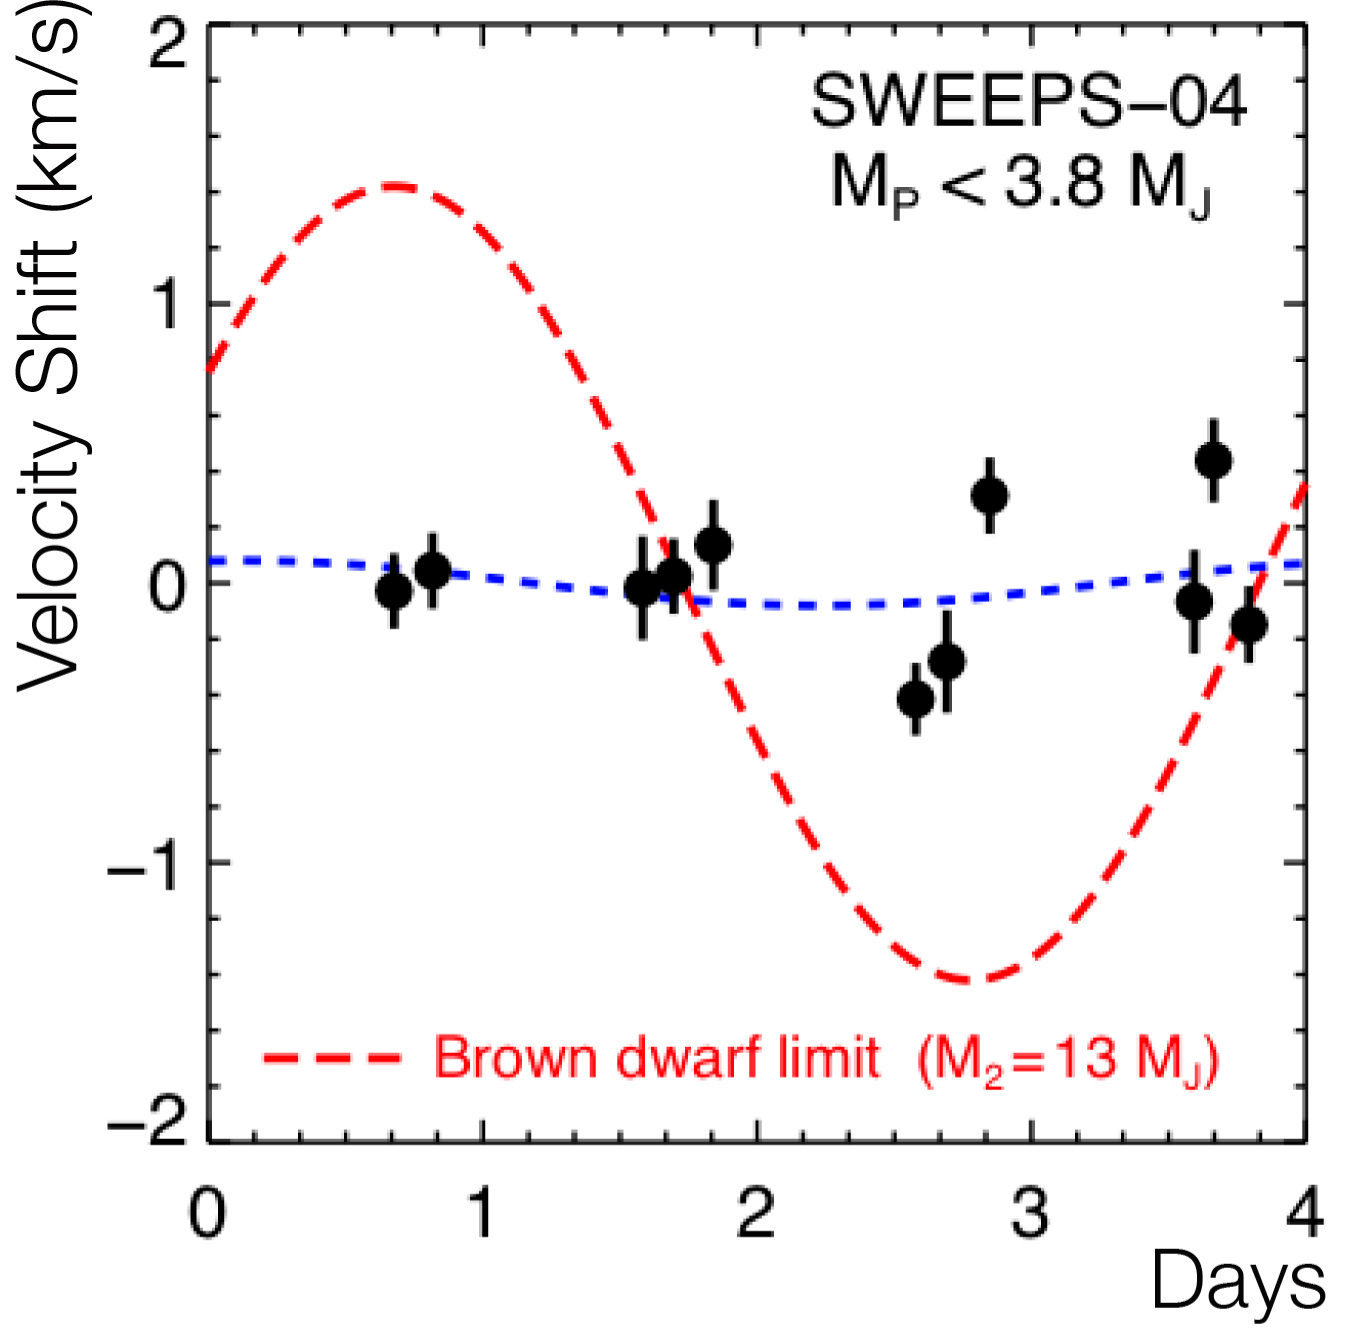

Radial velocities of SWEEPS-04 (UVES/VLT)

Radial Velocity measurements of the star SWEEPS-04 based on VLT spectra. Black dots show the individual measurements during the four nights the star was observed. The red dashed curve shows the variation expected for a minimum-mass brown dwarf companion of 13 Jupiter masses. The blue curve is the formal fit which indicates that no radial velocity variation is detected, and rules out companion masses above 3.8 Jupiter masses.

Credit: ESO